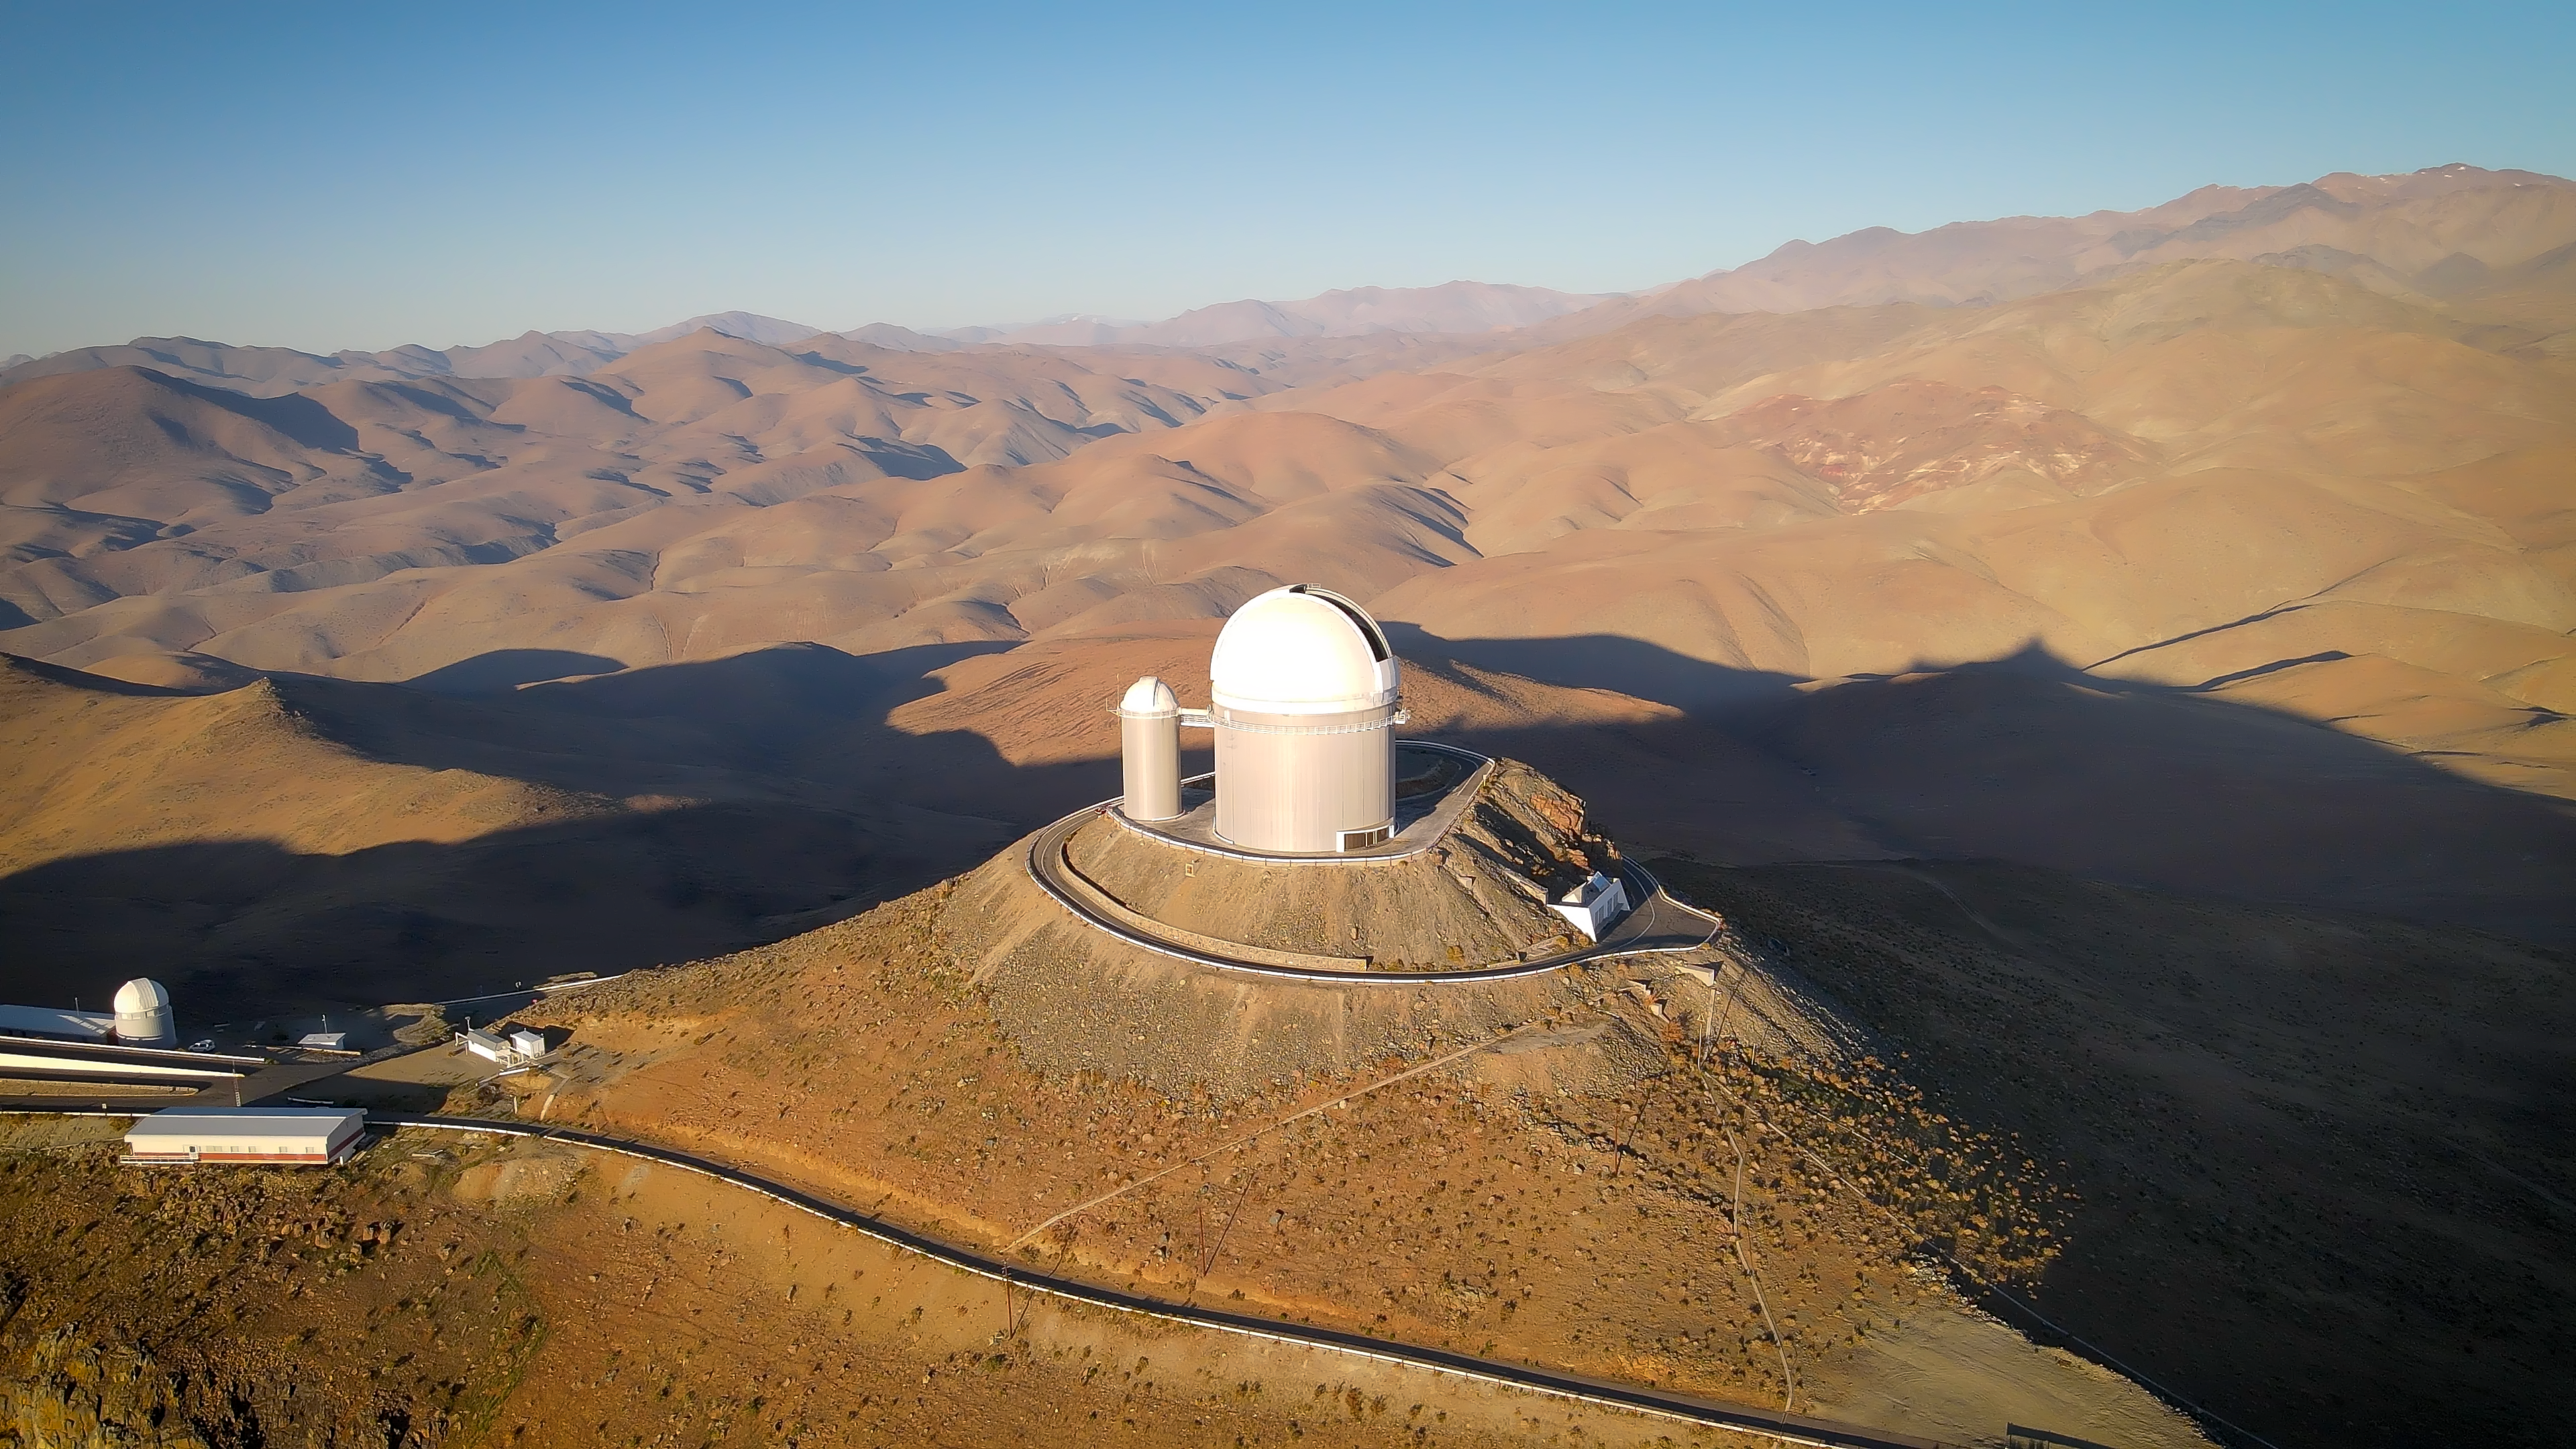

Chocolate hills in the middle of the desert

A vista of smooth, chocolatey hills fills this Picture of the Week. The emptiness of this aerial photo is broken only by a white round building at its centre: the ESO 3.6-metre telescope at La Silla Observatory in the Chilean Atacama desert.

Located at an altitude of around 2400 metres above sea level, the telescope started observing the sky in November 1977. This remote area has one of the darkest night skies on the Earth, allowing the telescope to observe the wonders of the night sky undisturbed. In particular, the ESO 3.6-m telescope hosts one of the most successful planet finder instruments: the High Accuracy Radial velocity Planet Searcher (HARPS), which measures the subtle gravitational tug that planets exert on their host stars as they orbit around them.

Credit: ESO